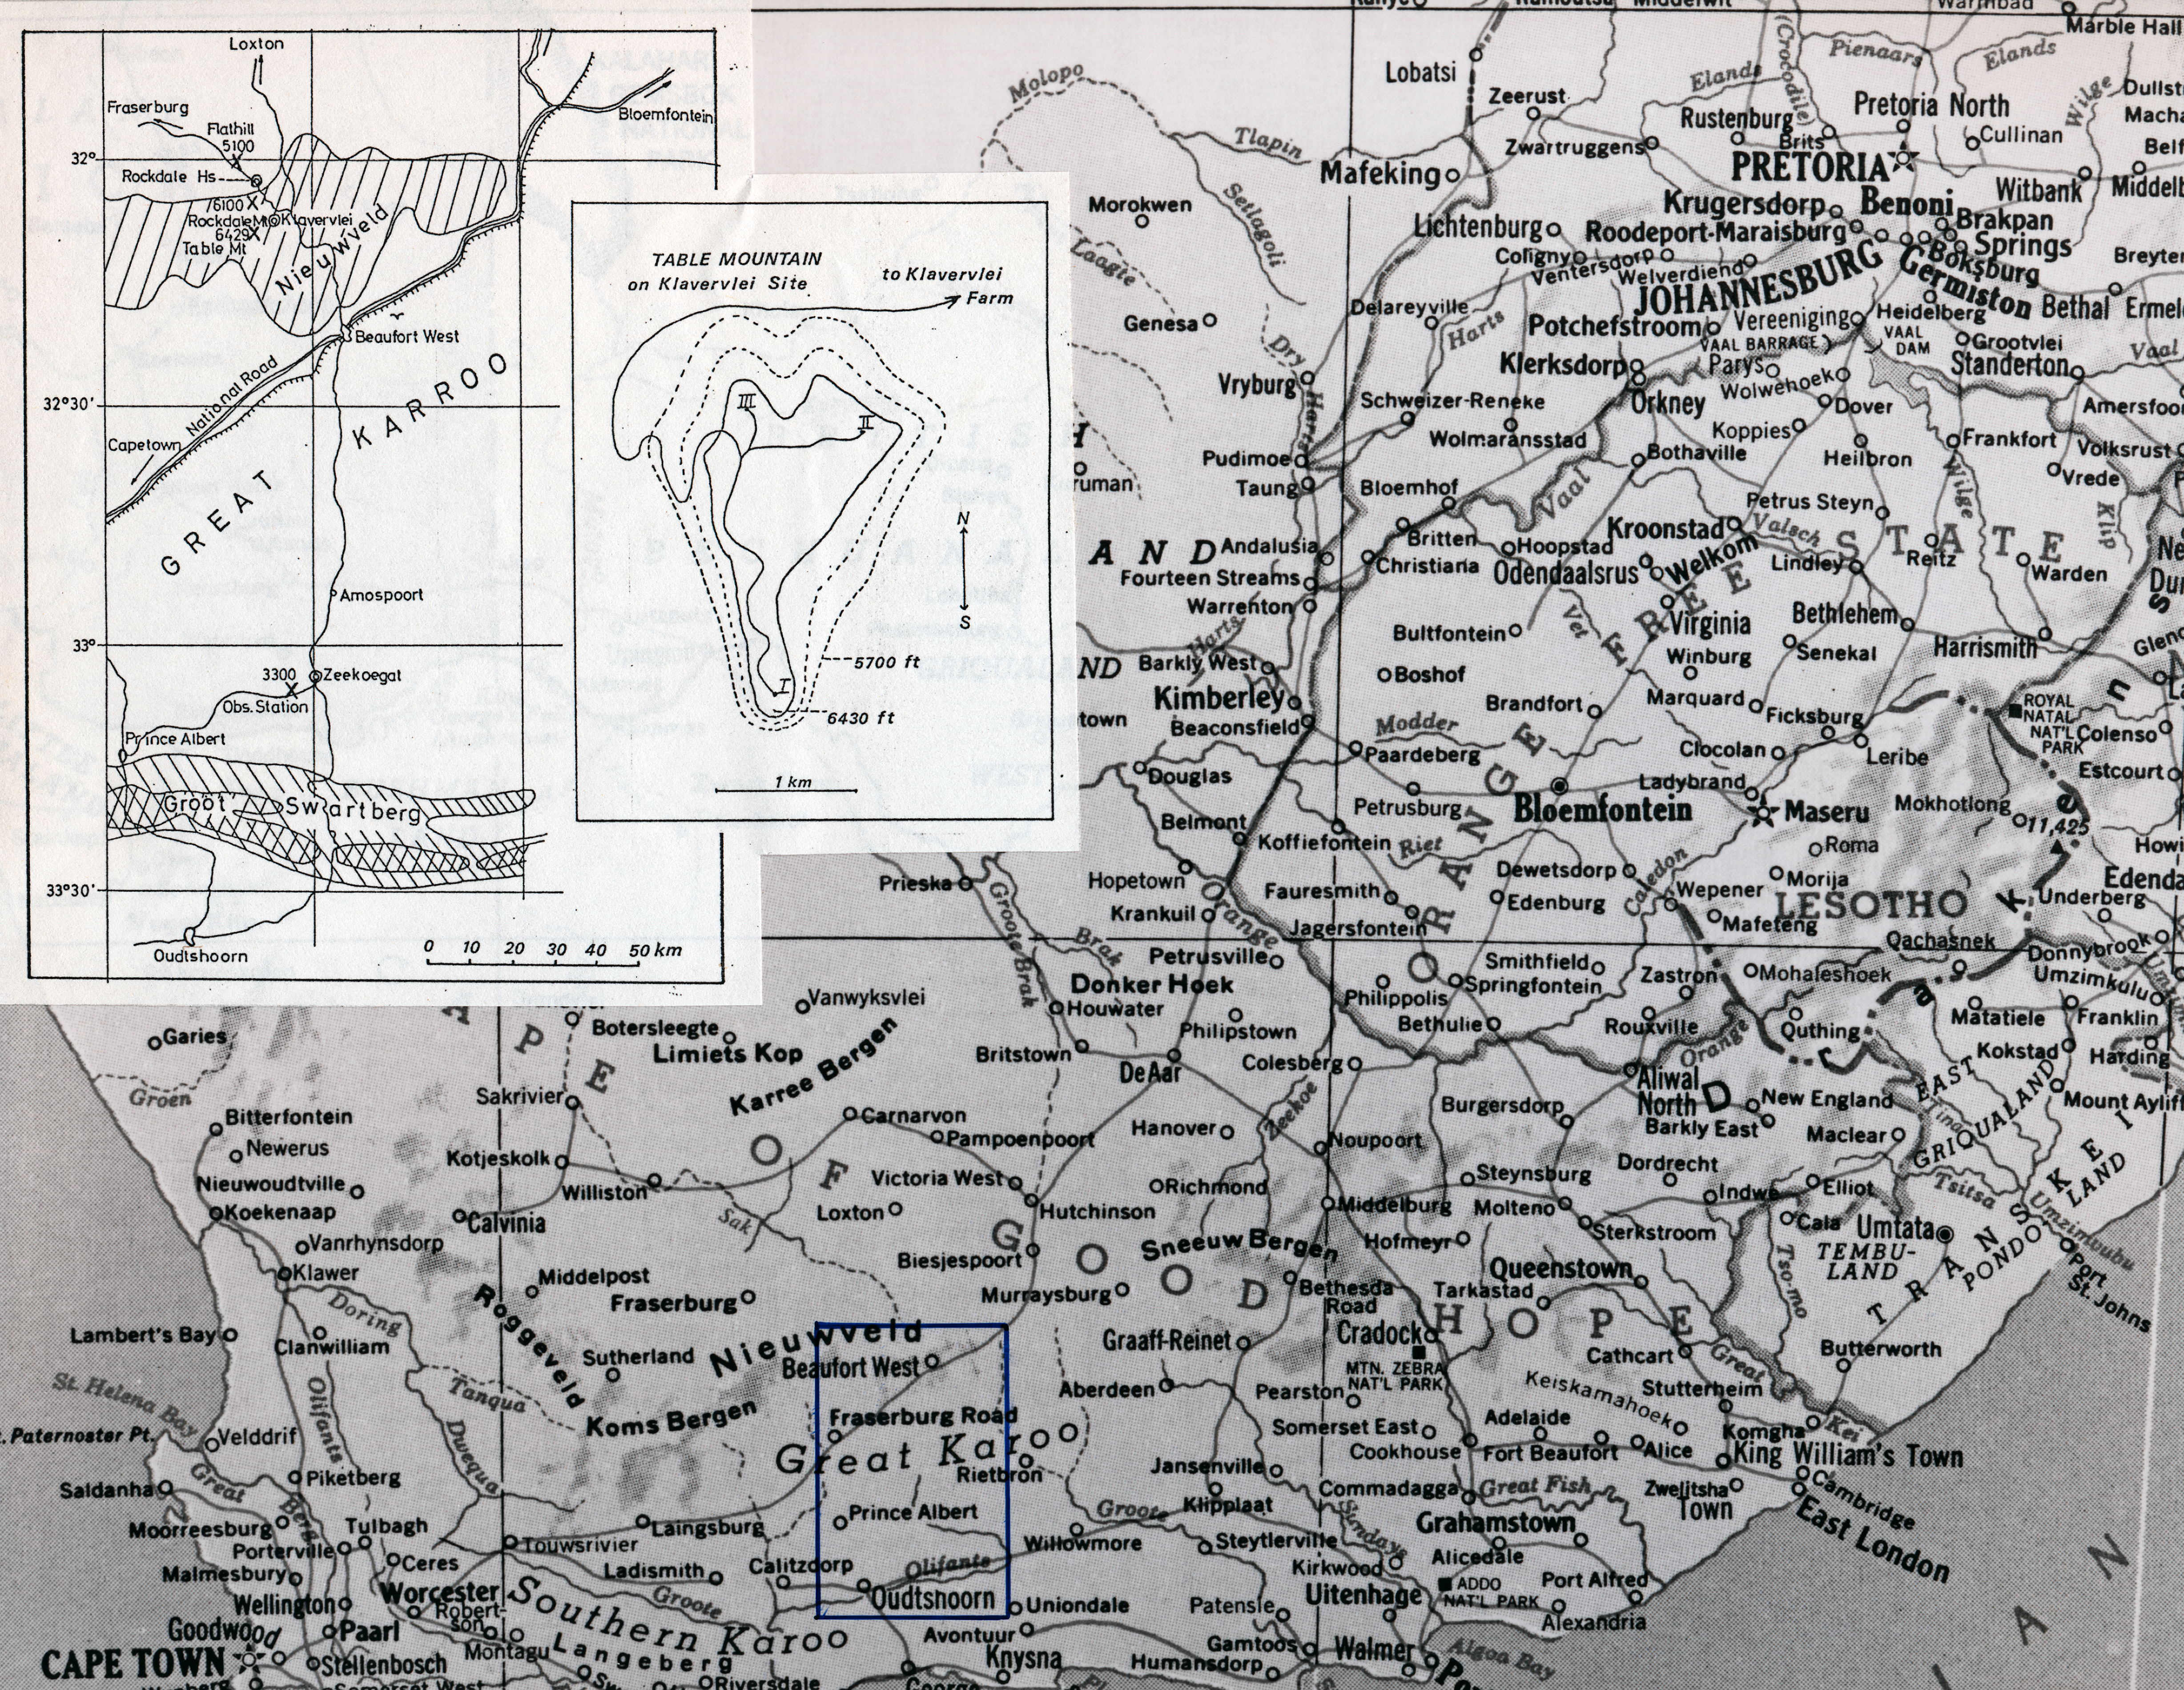

Map of South Africa

Map of South Africa showing the areas of site searching, 1955 - 1963.

Credit: ESO